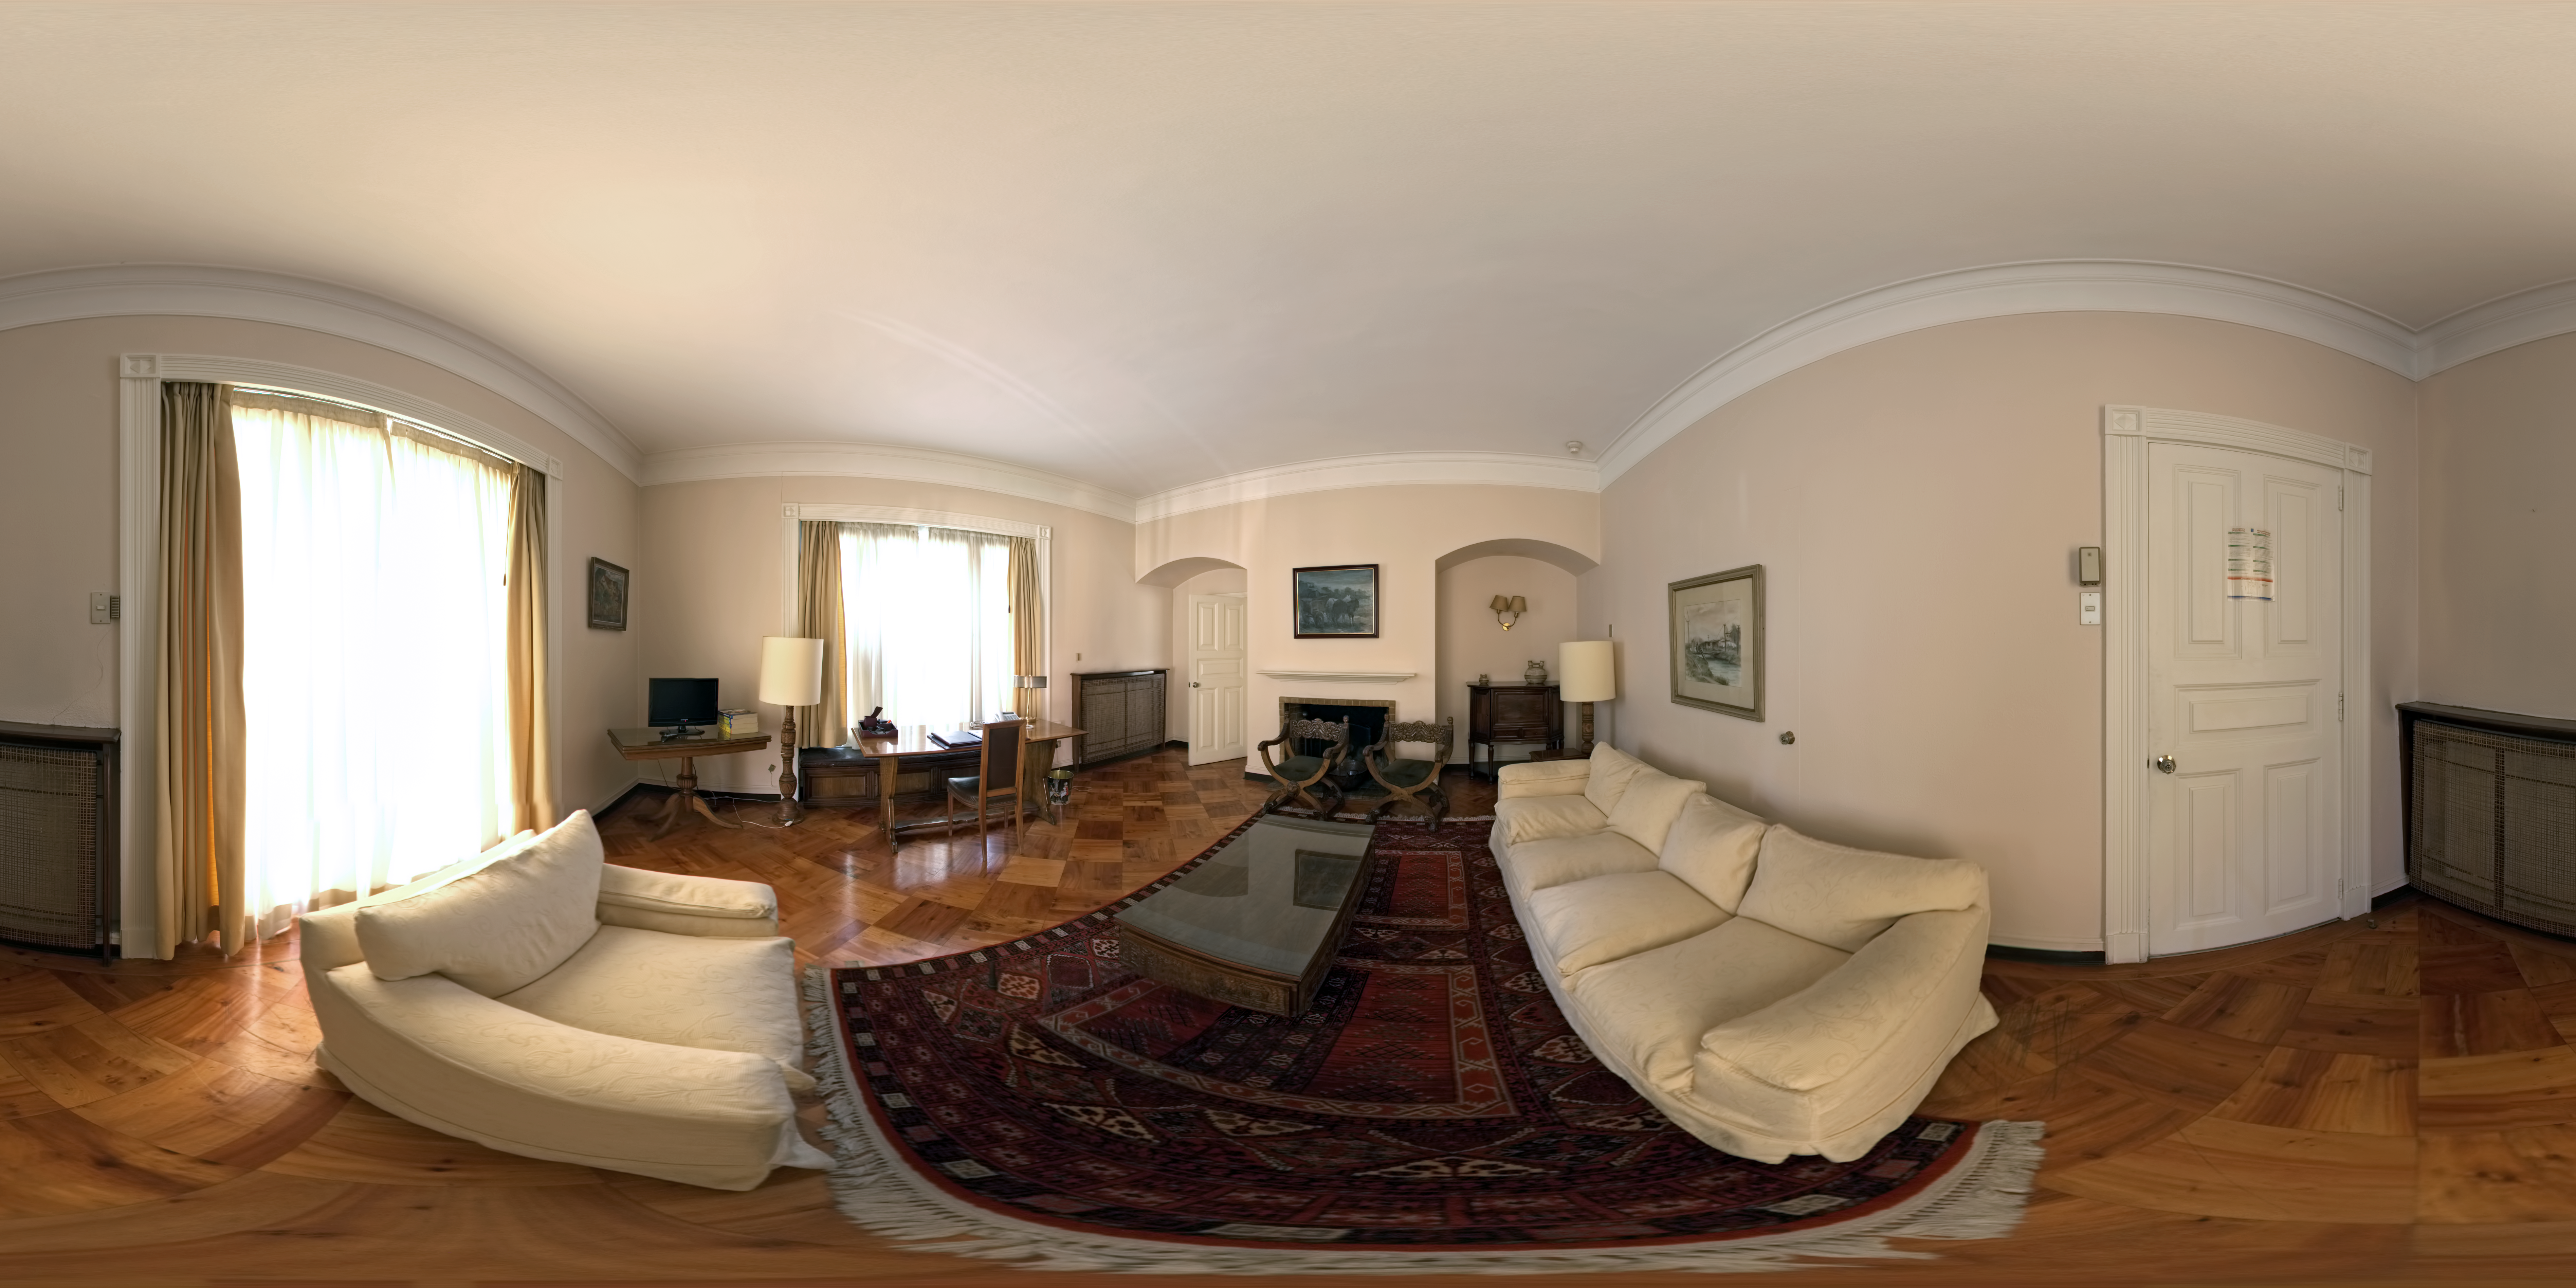

ESO Guesthouse

A 360 degree panorama of the director's suite at the ESO Guesthouse in the Vitacura district of Santiago. The house is the official lodge for visiting astronomers and ESO staff travelling between sites in Europe and Chile.

Credit: ESO